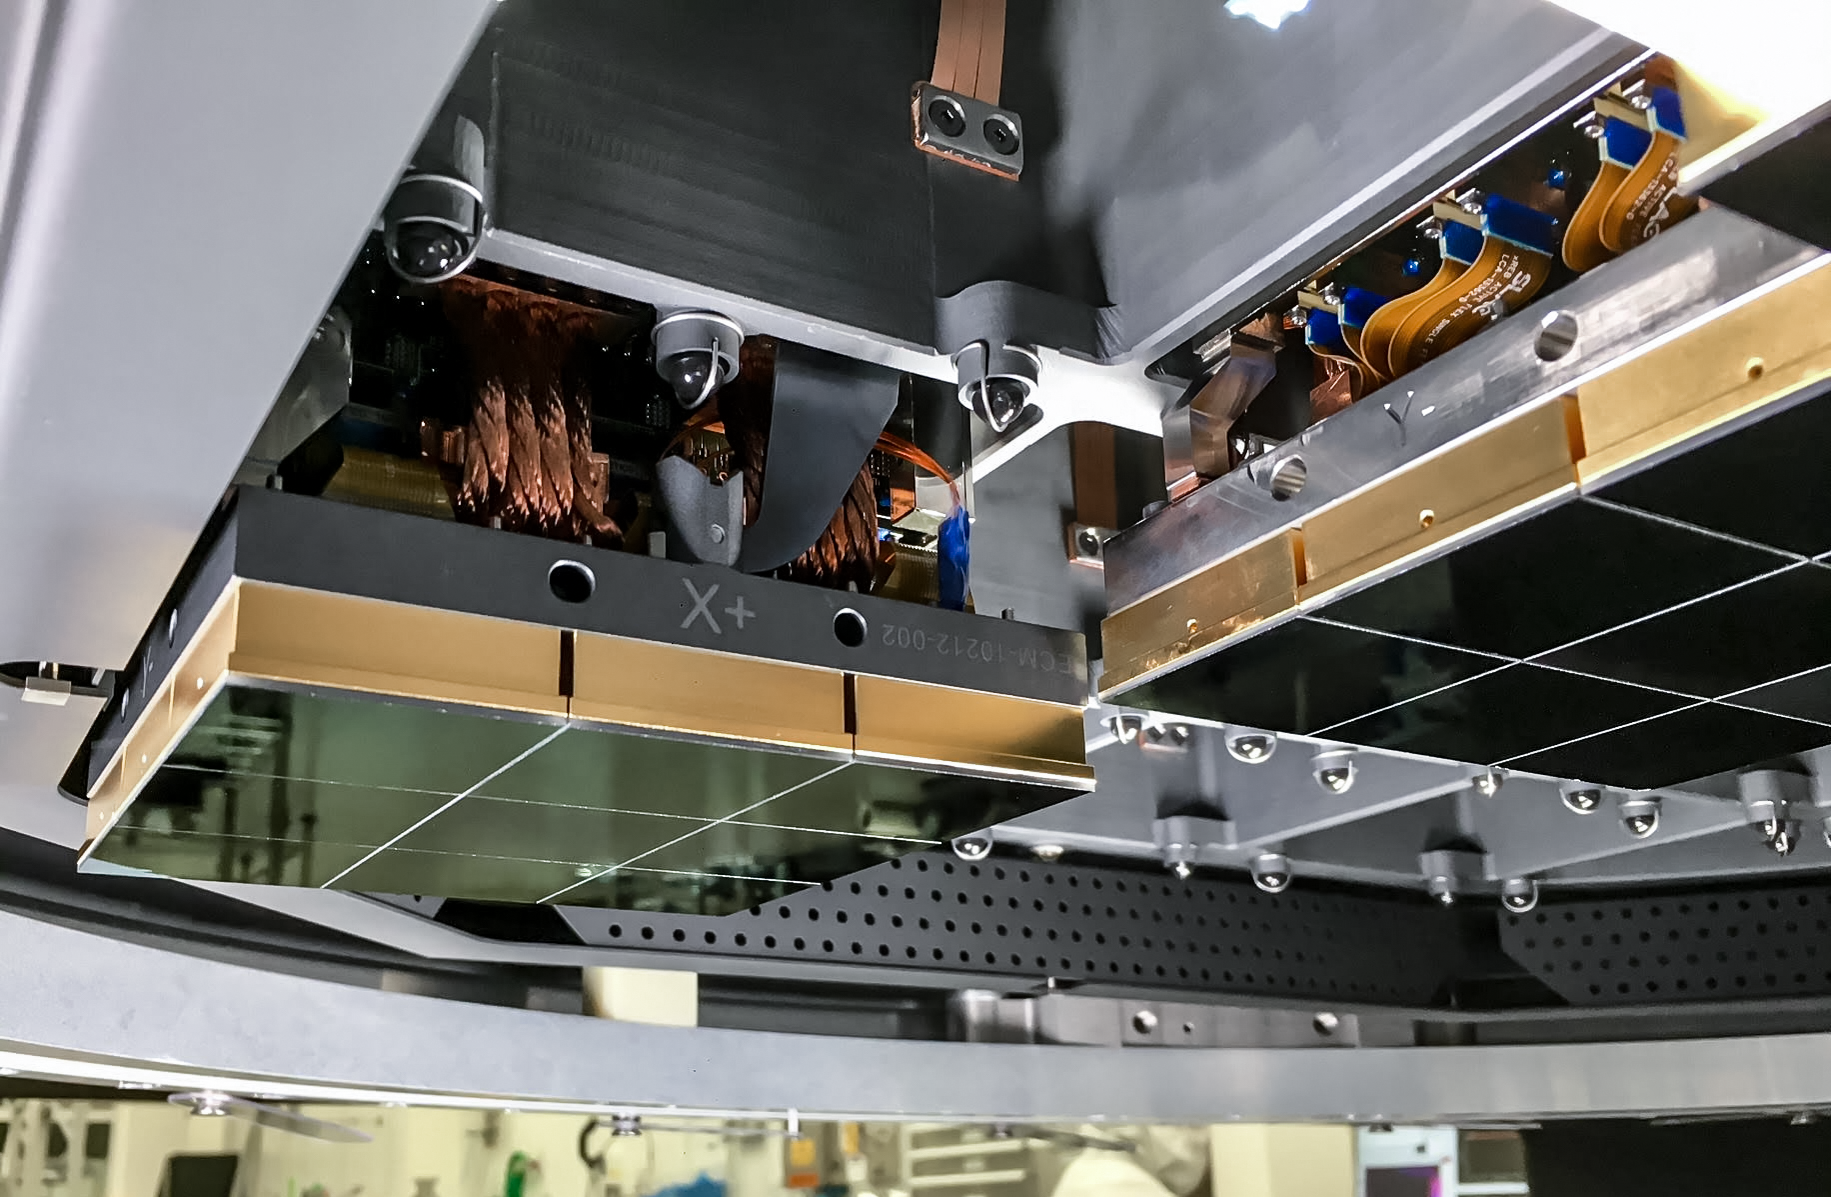

Vera C. Rubin Observatory LSST Camera Focal Plane Build 067

Testing the process of installing RTMs into the final cryostat assembly. In this process, a combination of mechanical RTMs, as well as engineering grade RTMs (fully functional RTMs with CCD sensors that don’t quite meet science requirements), were used.

Credit: Travis Lange/SLAC National Accelerator Laboratory